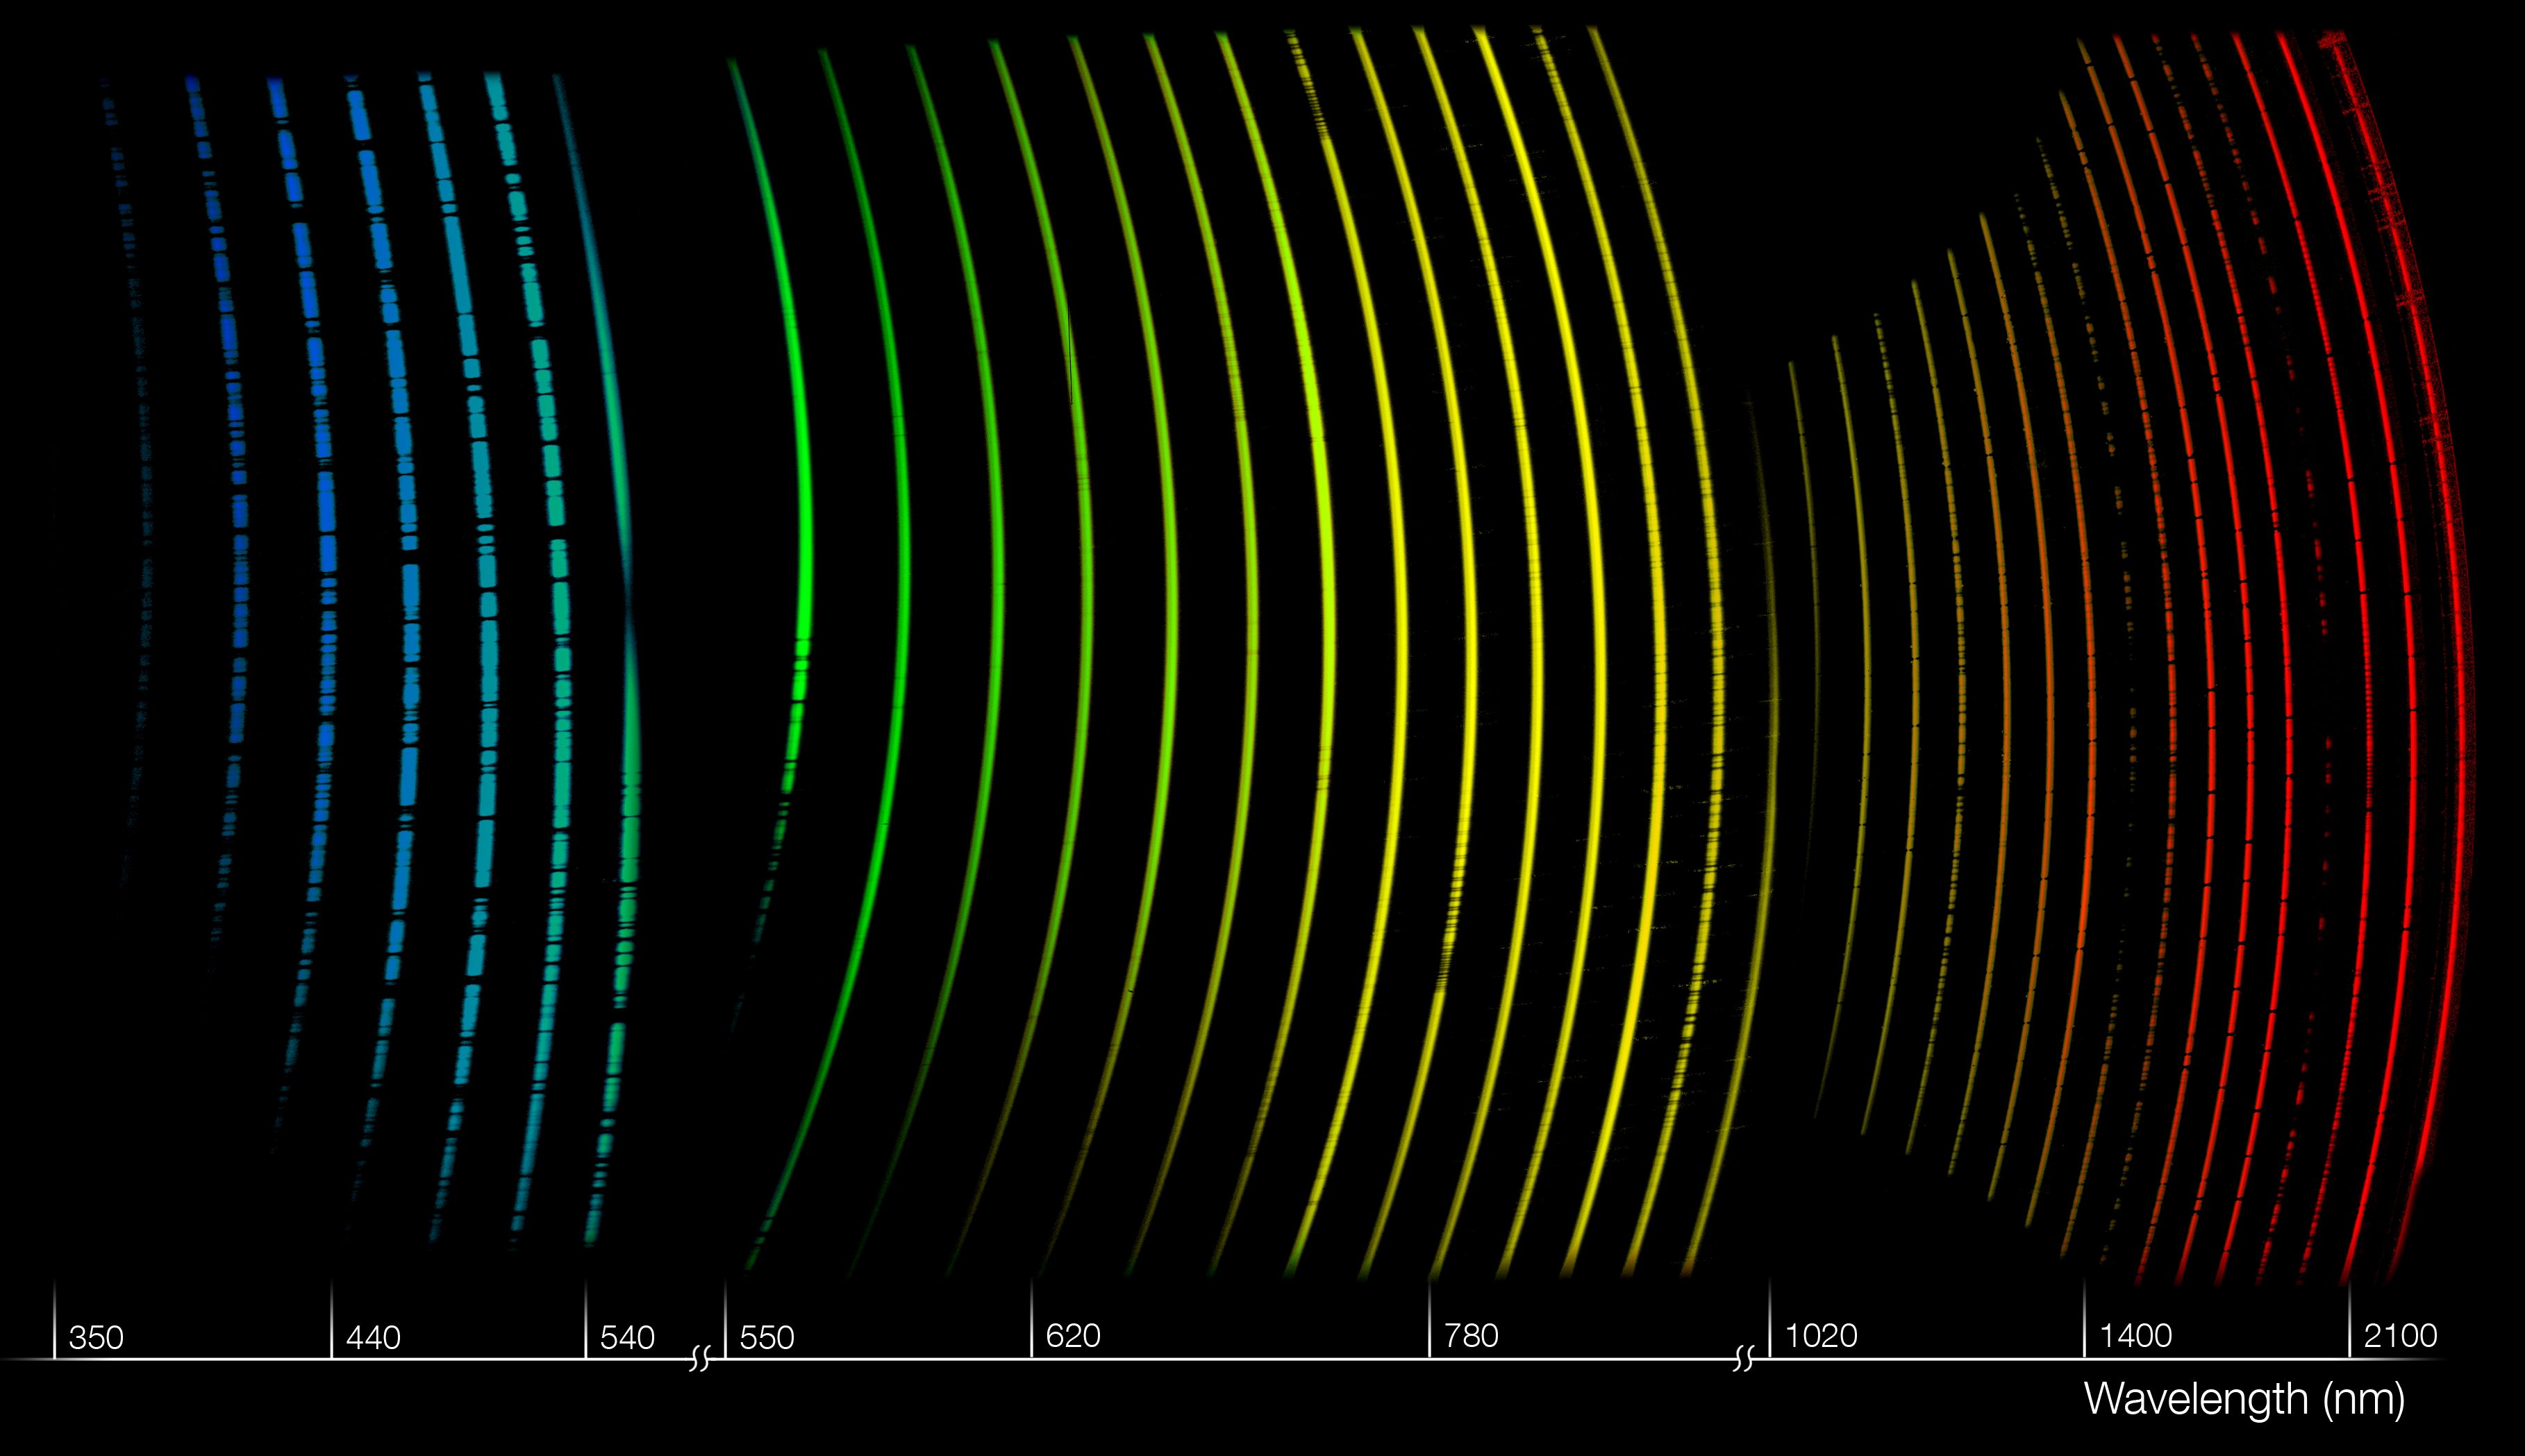

An X-shooter spectrum

This illustration shows the three spectra produced simultaneously by the new efficient X-shooter instrument on ESO’s Very Large Telescope. X-shooter can record the entire spectrum of a celestial object (in this example a distant lensed quasar) in one shot — from the ultraviolet to the near-infrared— with great sensitivity and spectral resolution. This unique new instrument will be particularly useful for the study of distant exploding objects called gamma-ray bursts, among the most energetic events in the Universe, which fade rapidly in brightness in matter of hours after the their appearance. The rainbow colours applied to the spectra indicate X-shooter’s wide spectral coverage and are meant for illustrative purposes only. The majority of the wavelengths covered are in fact invisible to the human eye.

Credit: ESO